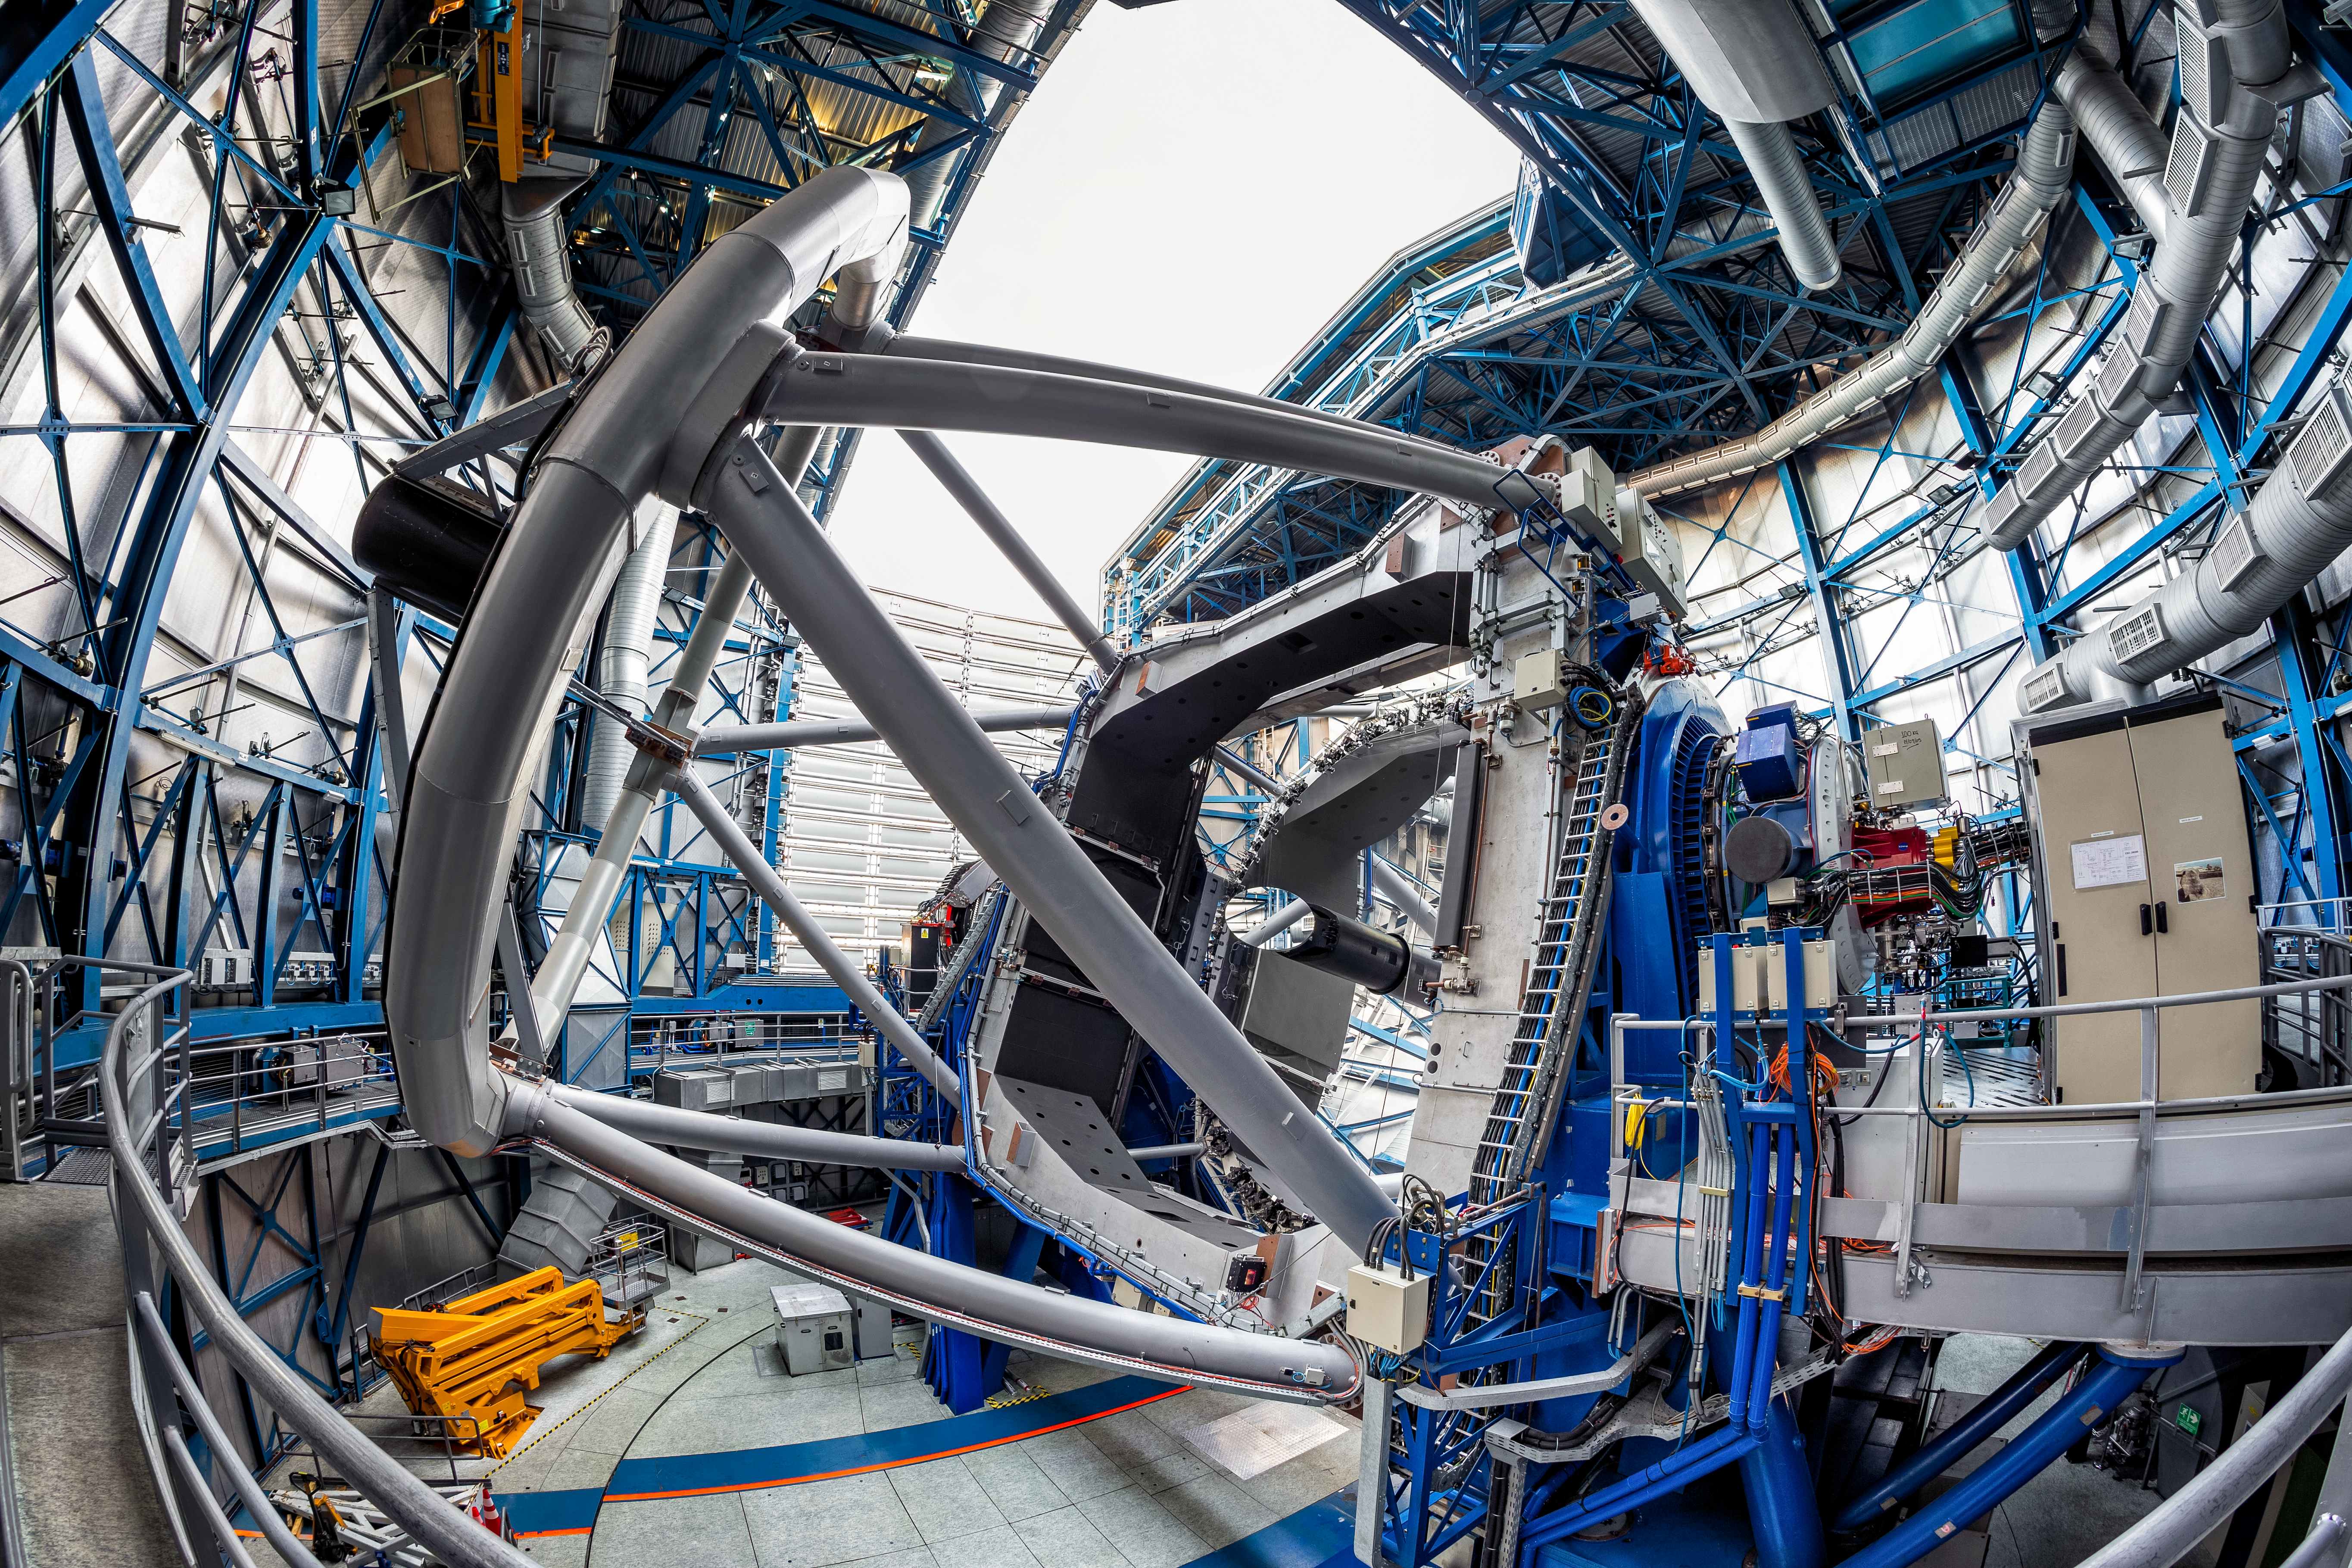

Inside the VLT

Inside one of the four-unit telescopes of the VLT. The telescope is one of the most optically advanced in the world and each of the four Unit Telescopes consists of main mirrors measuring 8.2 meters in diameter.

Credit: ESO/S. Goebel